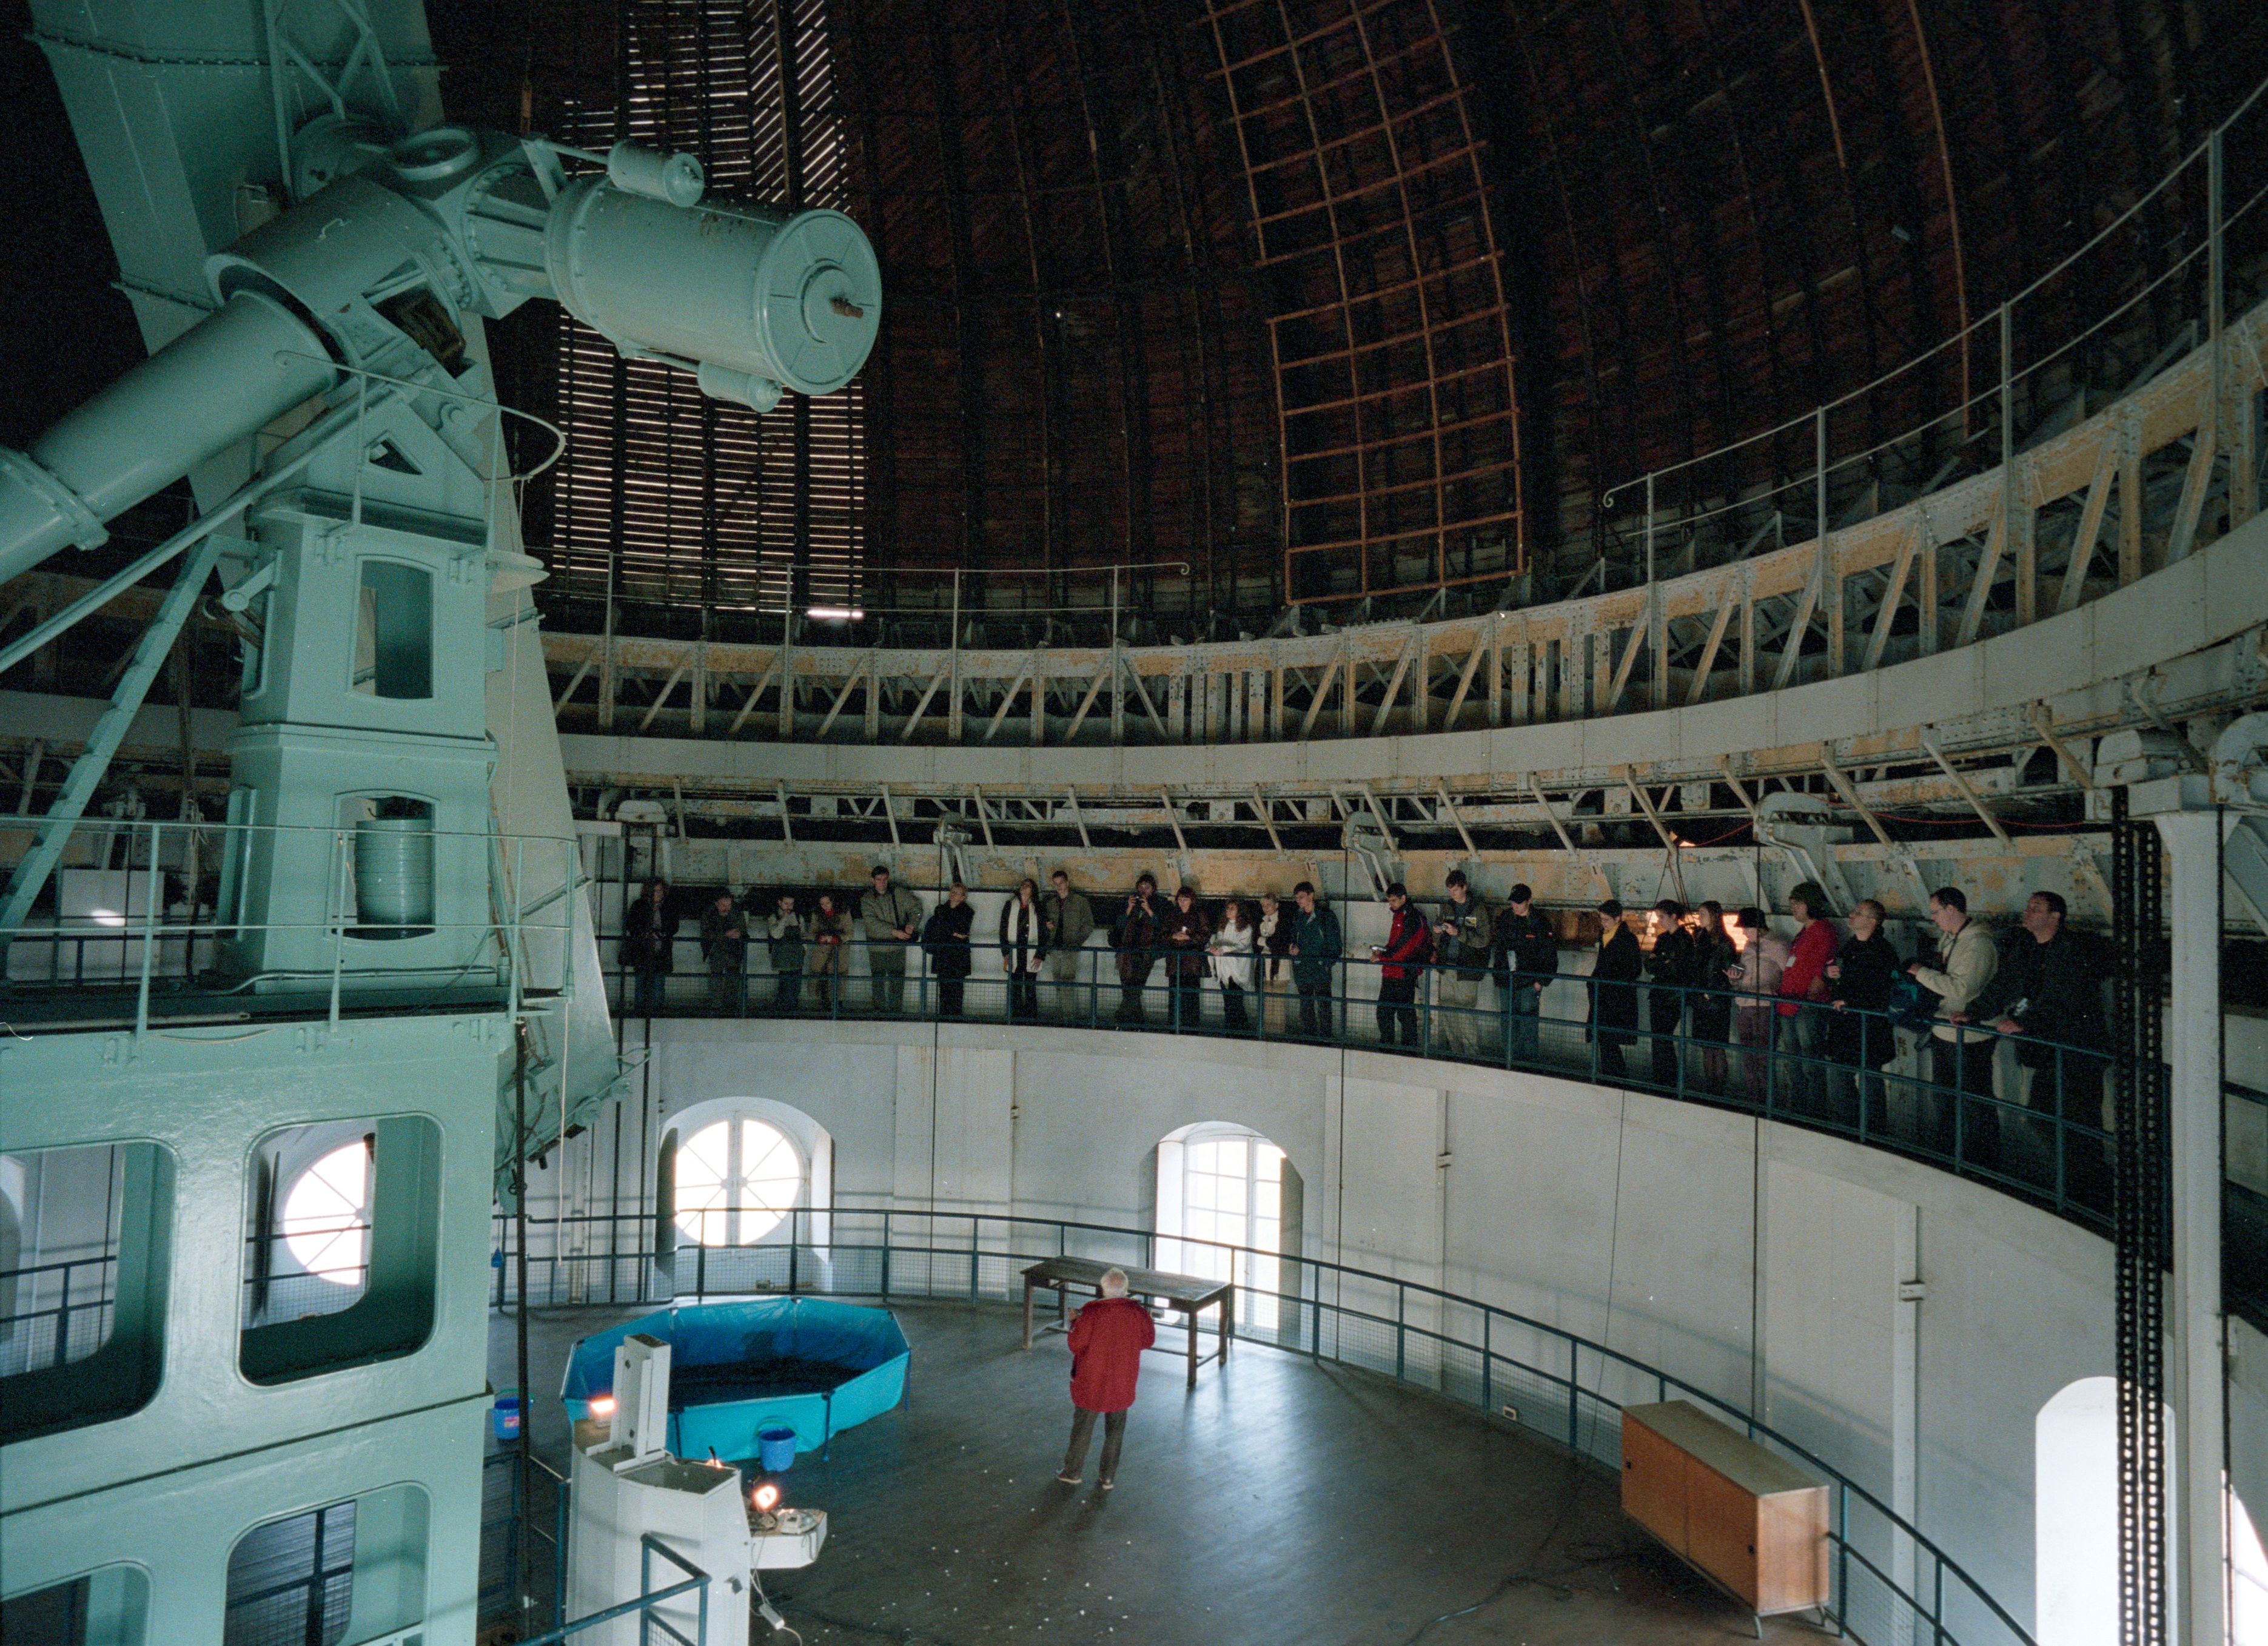

Venus transit conference in Paris

The "Venus Transit Experience" Conference was held in Paris, in November 2004. As an unique astronomical phenomenon, the transit of Venus across the solar disc on 8 June 2004 was celebrated all over the world. This conference was to gather the experience that participants obtained during the various public outreach activities they had organised and to recognise their educational impact on society.

Credit: ESO